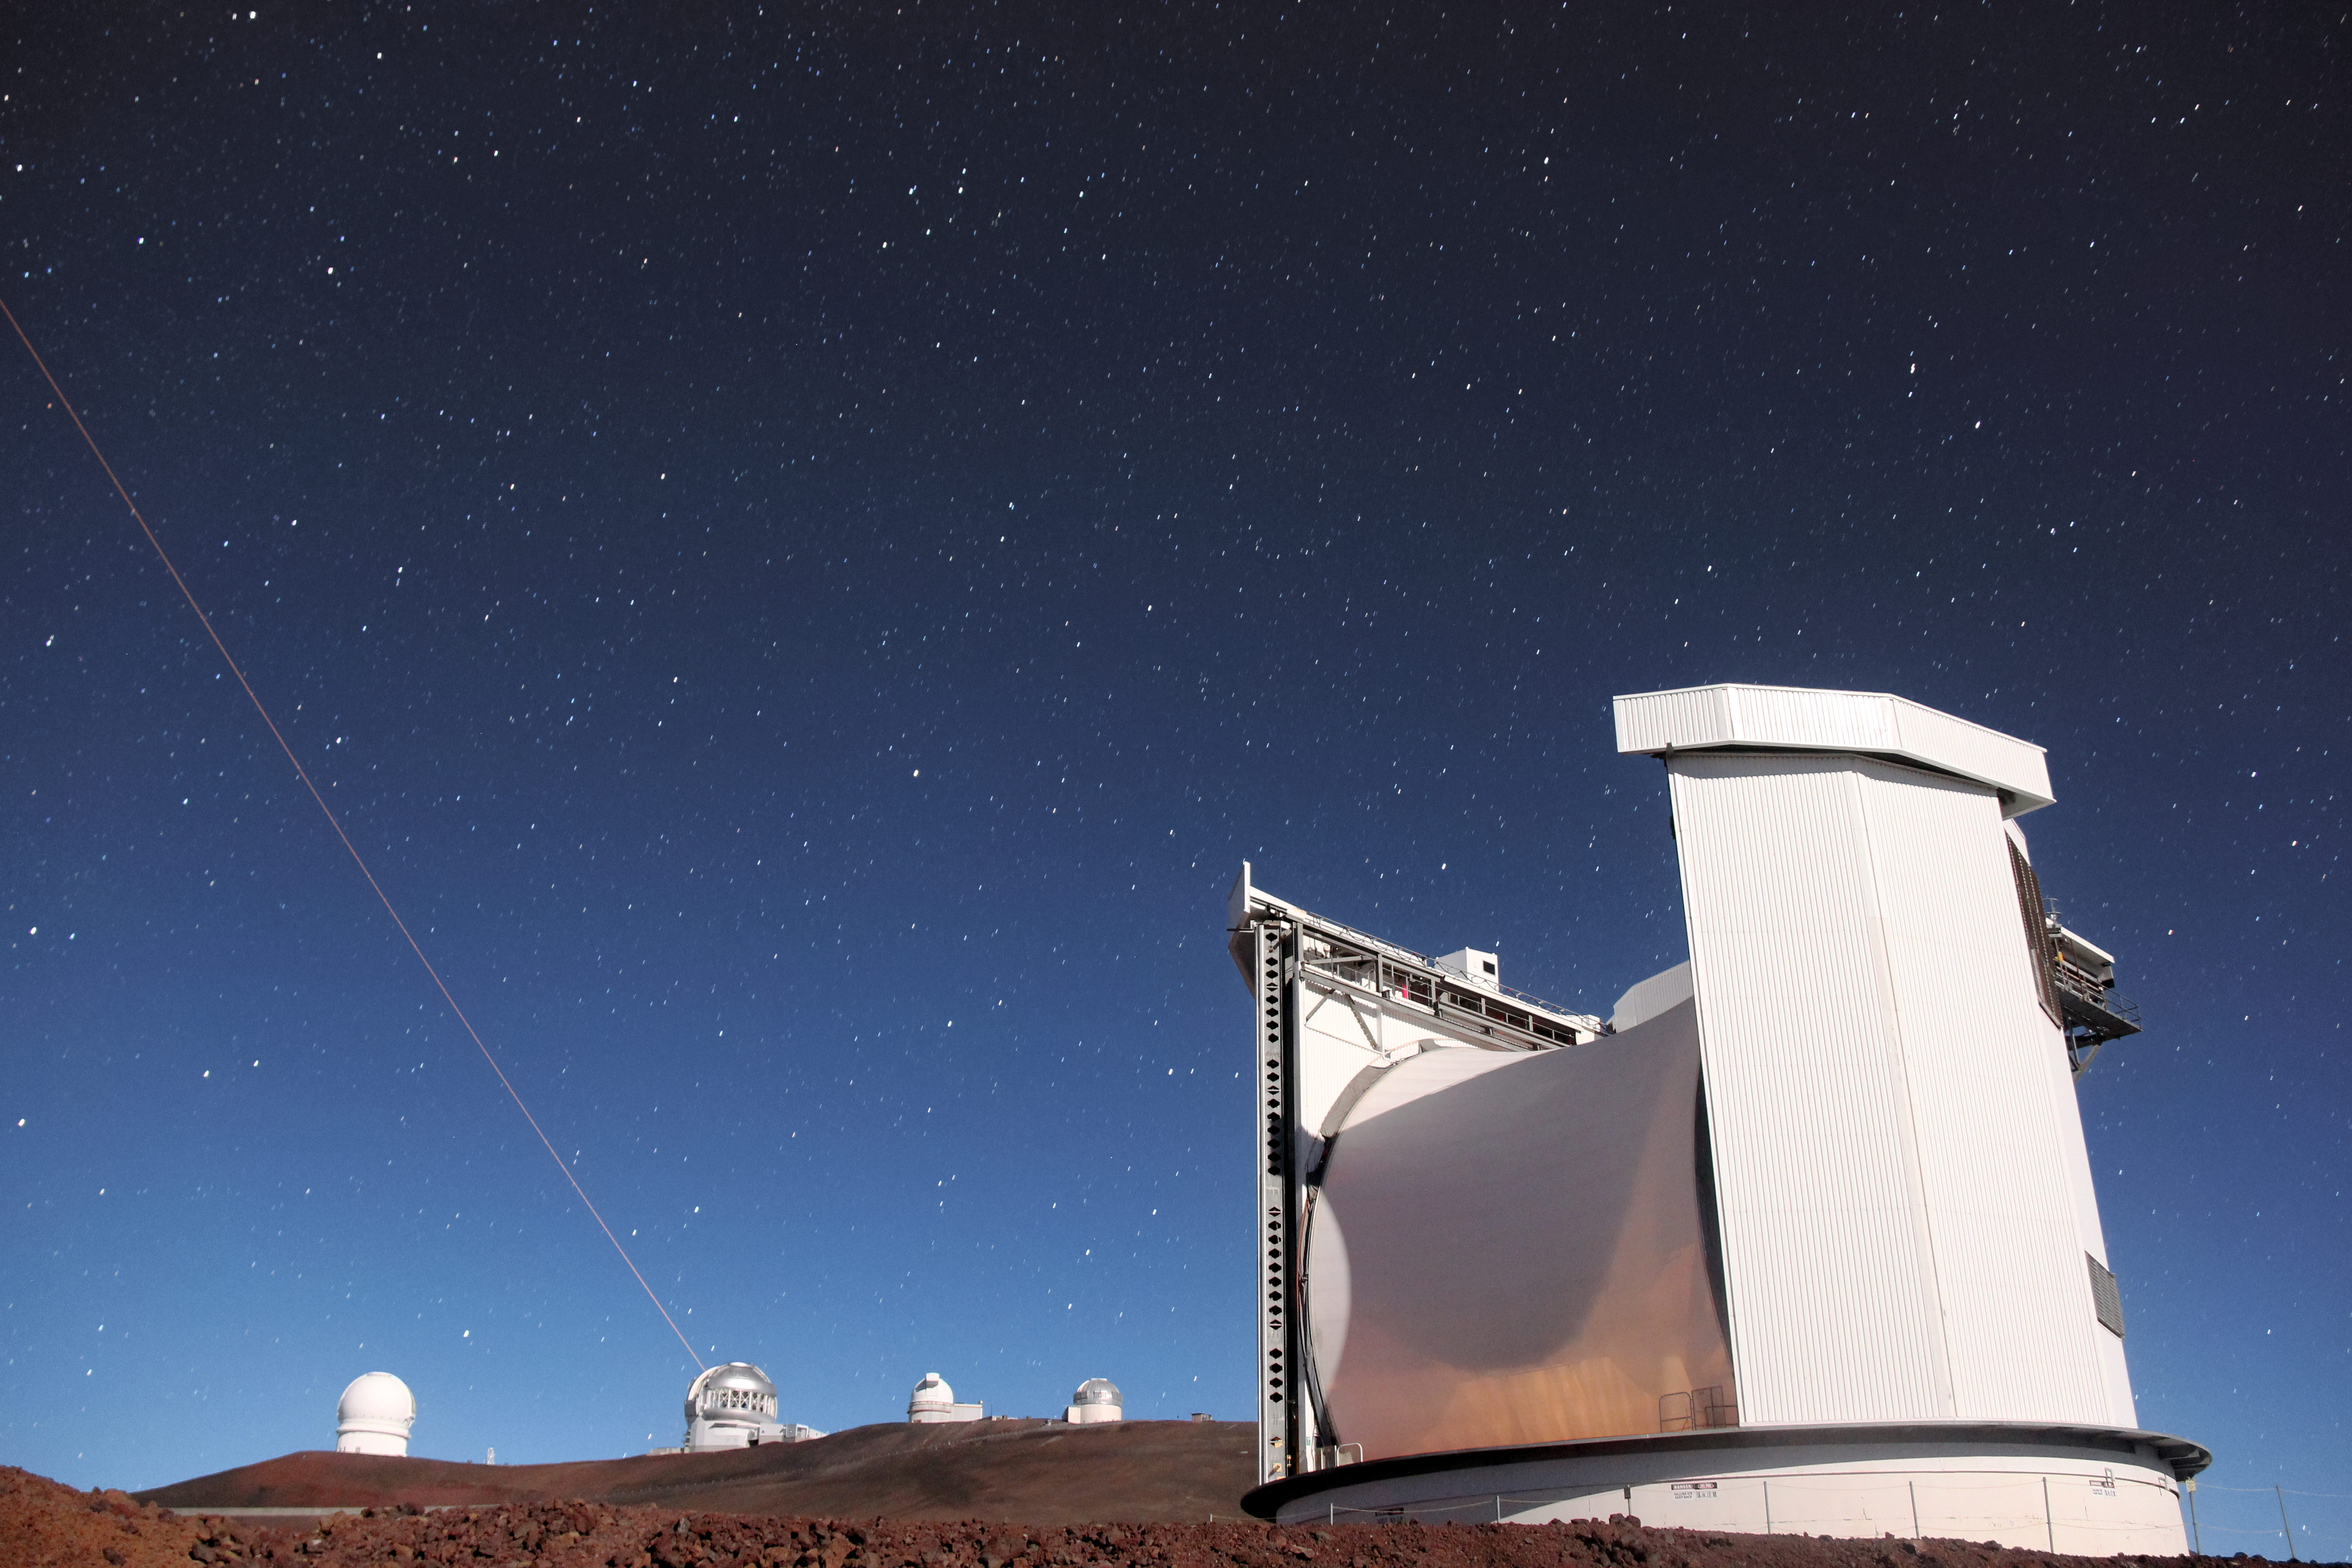

James Clerk Maxwell Telescope

The James Clerk Maxwell Telescope located near the summit of Maunakea in Hawai‘i.

Credit: William Montgomerie, EAO/JCMT